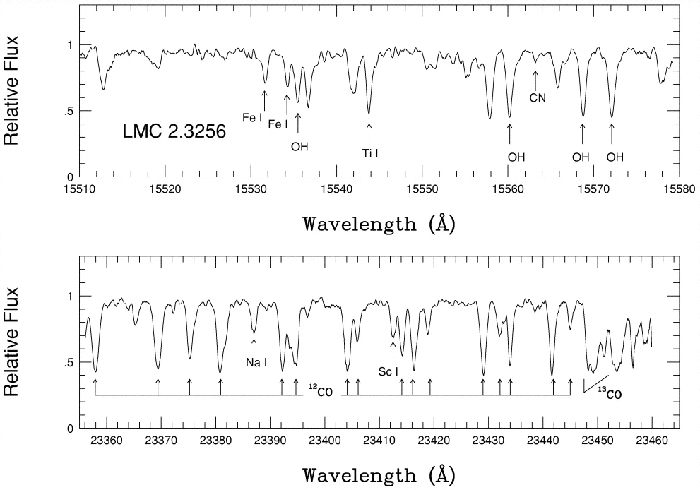

Two sample PHOENIX spectra of red giant star

Two sample PHOENIX spectra of the red giant star 2.3256 in the Large Magellanic Cloud (K = 12.0 mag). The spectra were obtained with the widest (0."35) slit, resulting in a spectral resolution of R = 50,000. Some of the stronger spectral lines are identified. The strengths of the lines are used to derive the abundances of the corresponding elements and other physical properties of the stars.

Credit: International Gemini Observatory/NOIRLab/NSF/AURA